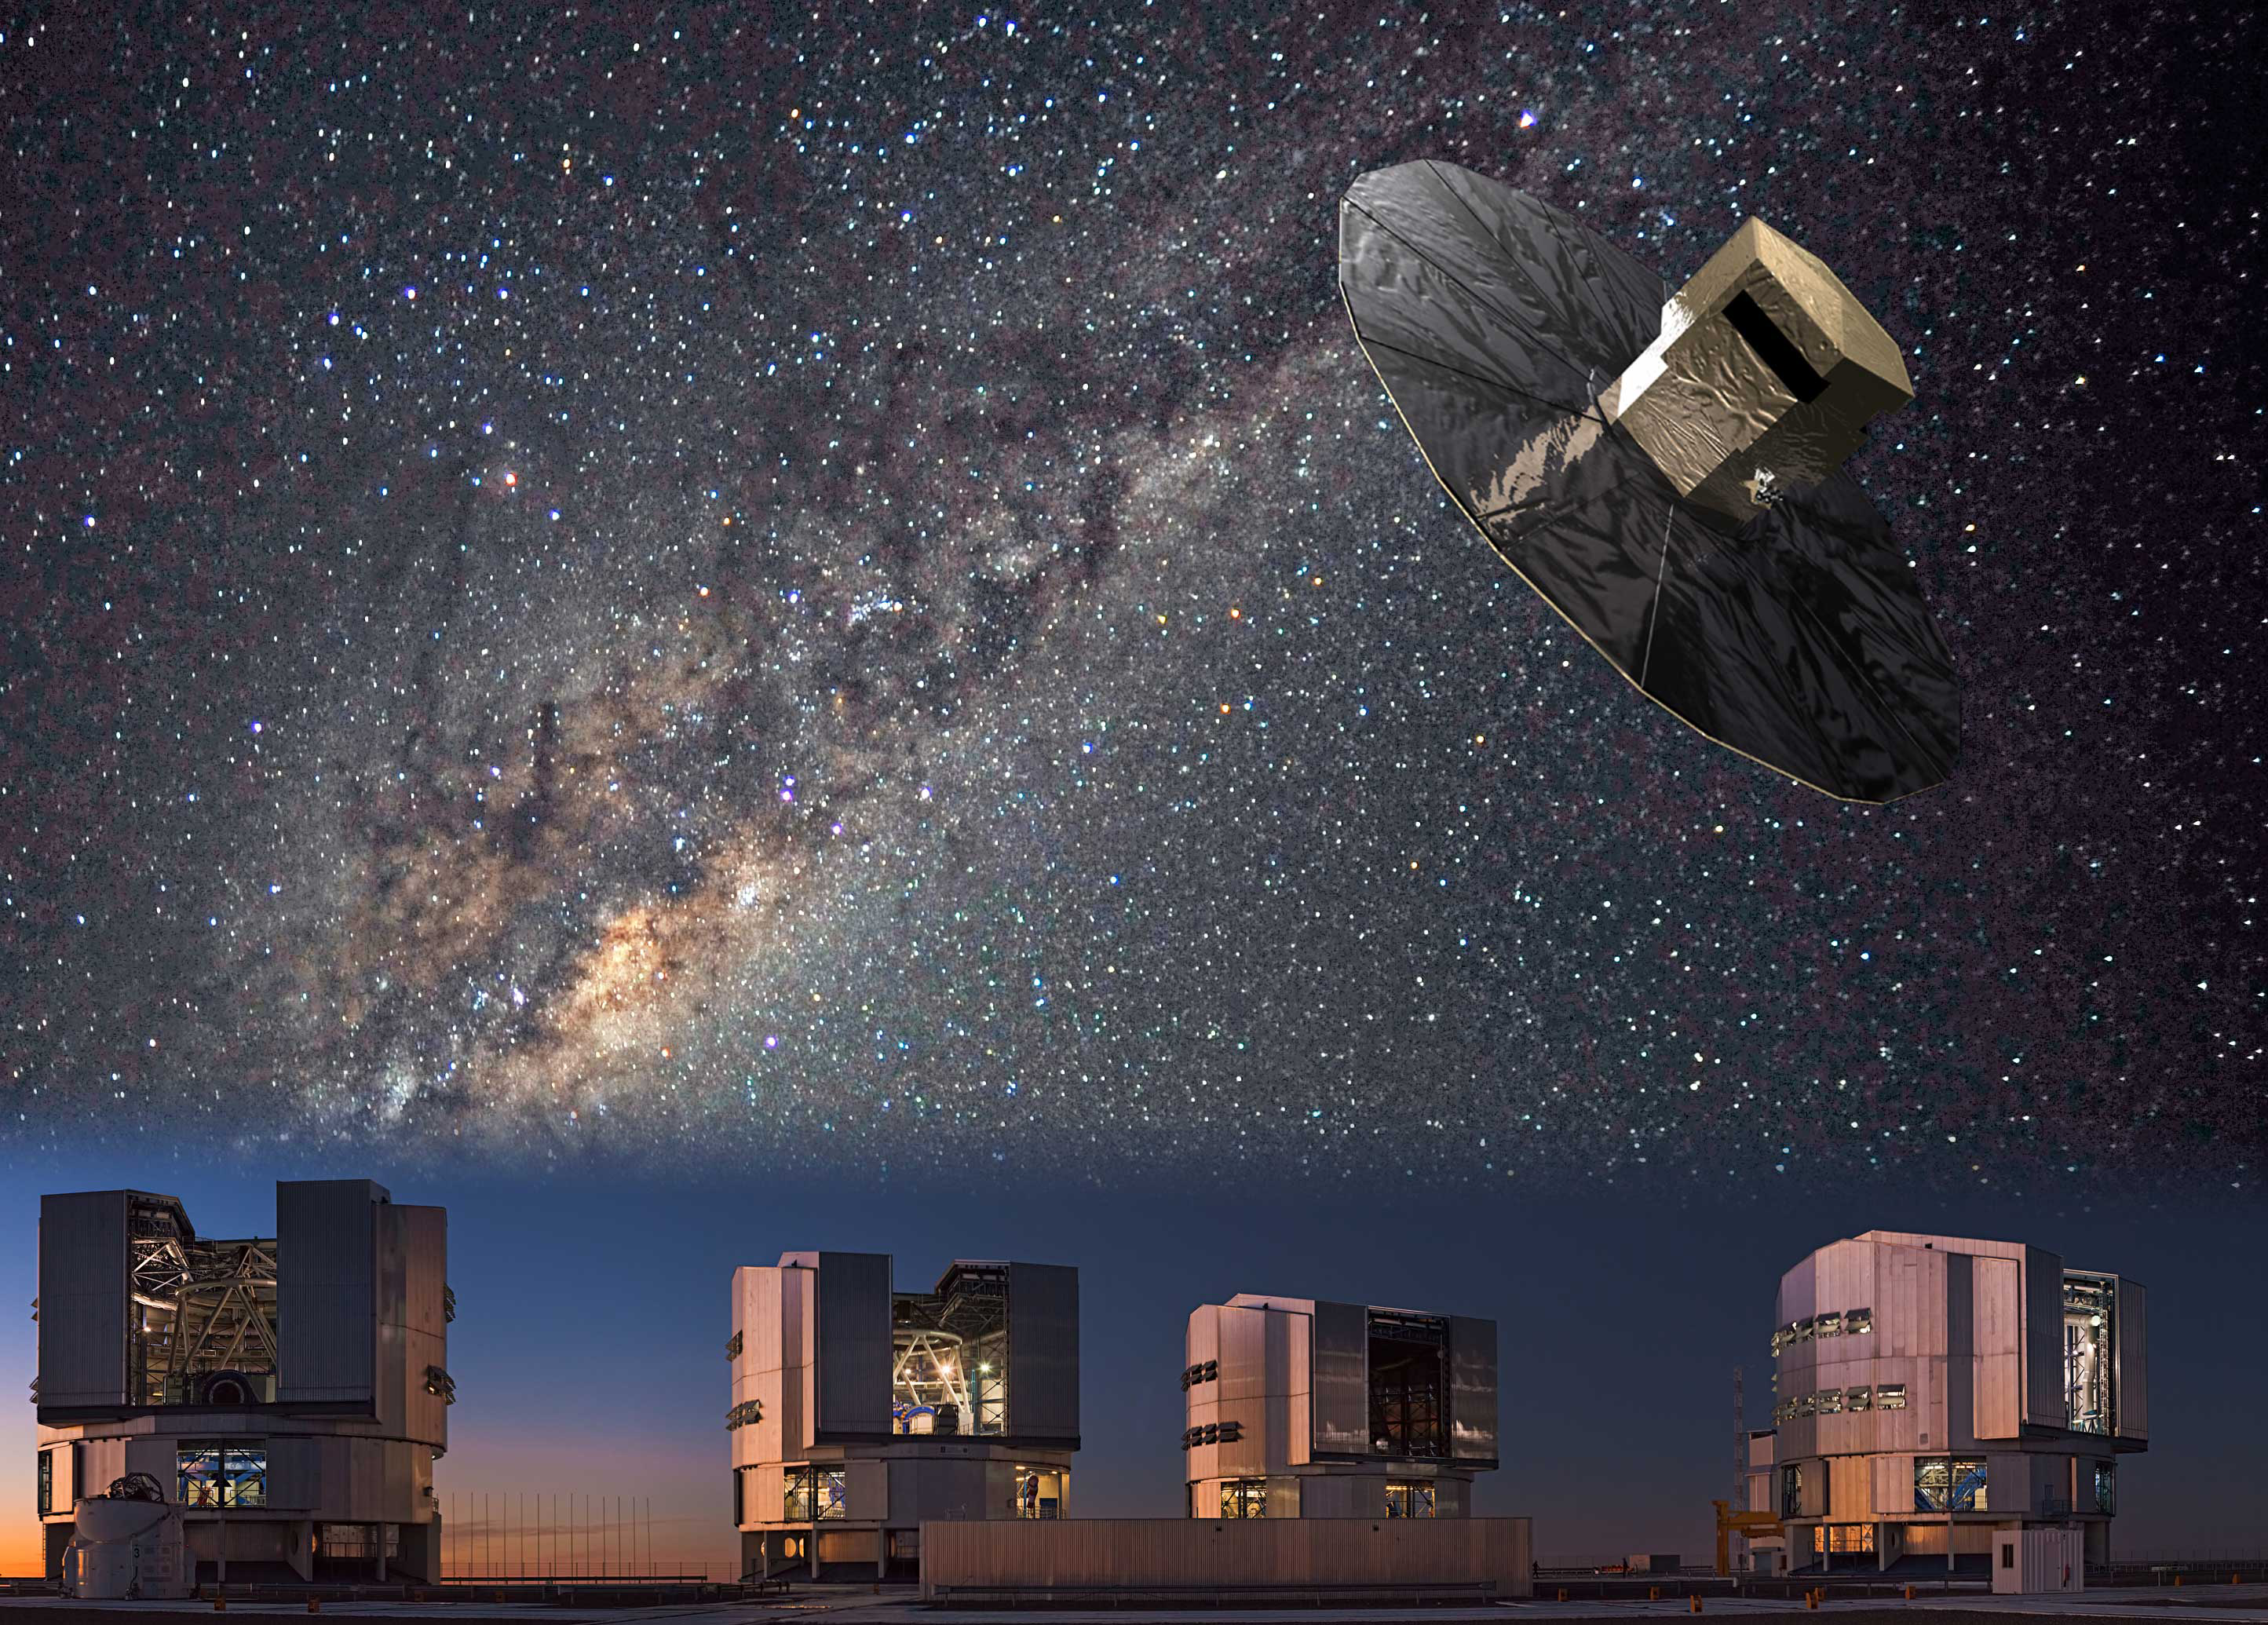

Artist's impression of the Gaia-ESO Survey

The Gaia-ESO Survey combines spectroscopic observations from the ground (VLT) with astrometric observations from space (Gaia, 2013-2018).

Credit: ESA/ESO